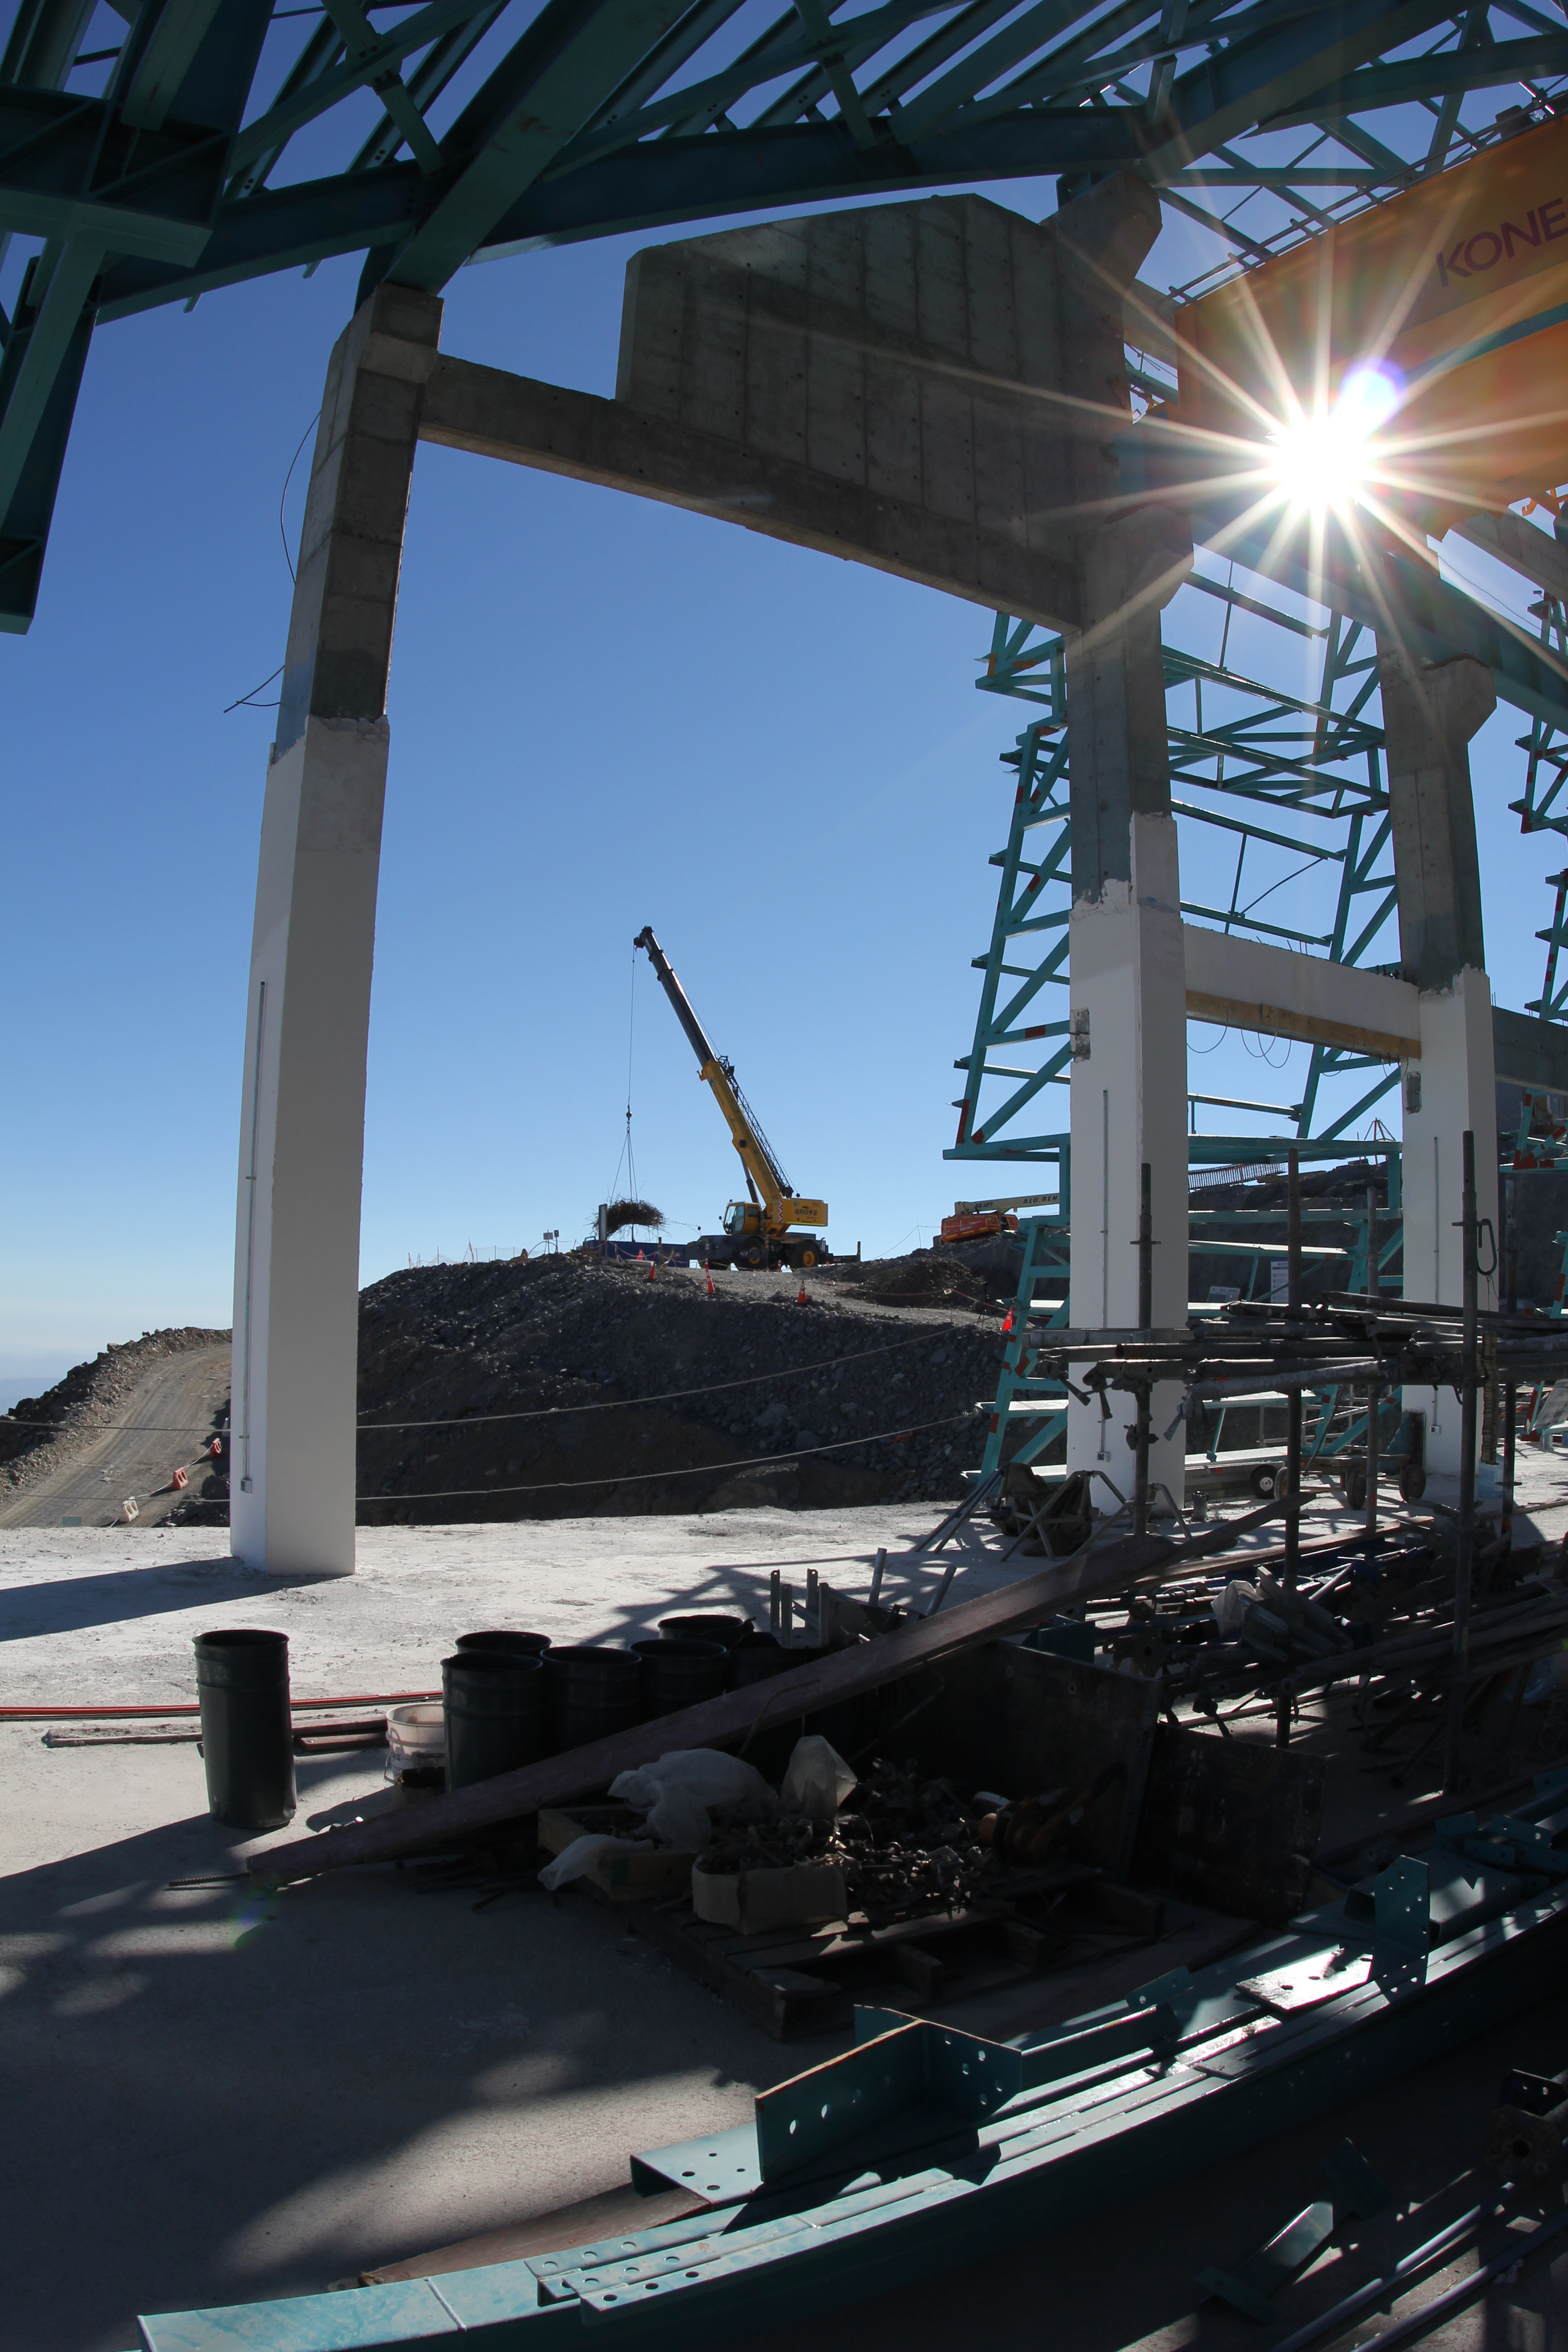

Besalco clears space for the EIE delivery.

Besalco clears space for the EIE delivery.

Credit: Rubin Observatory/NSF/AURA